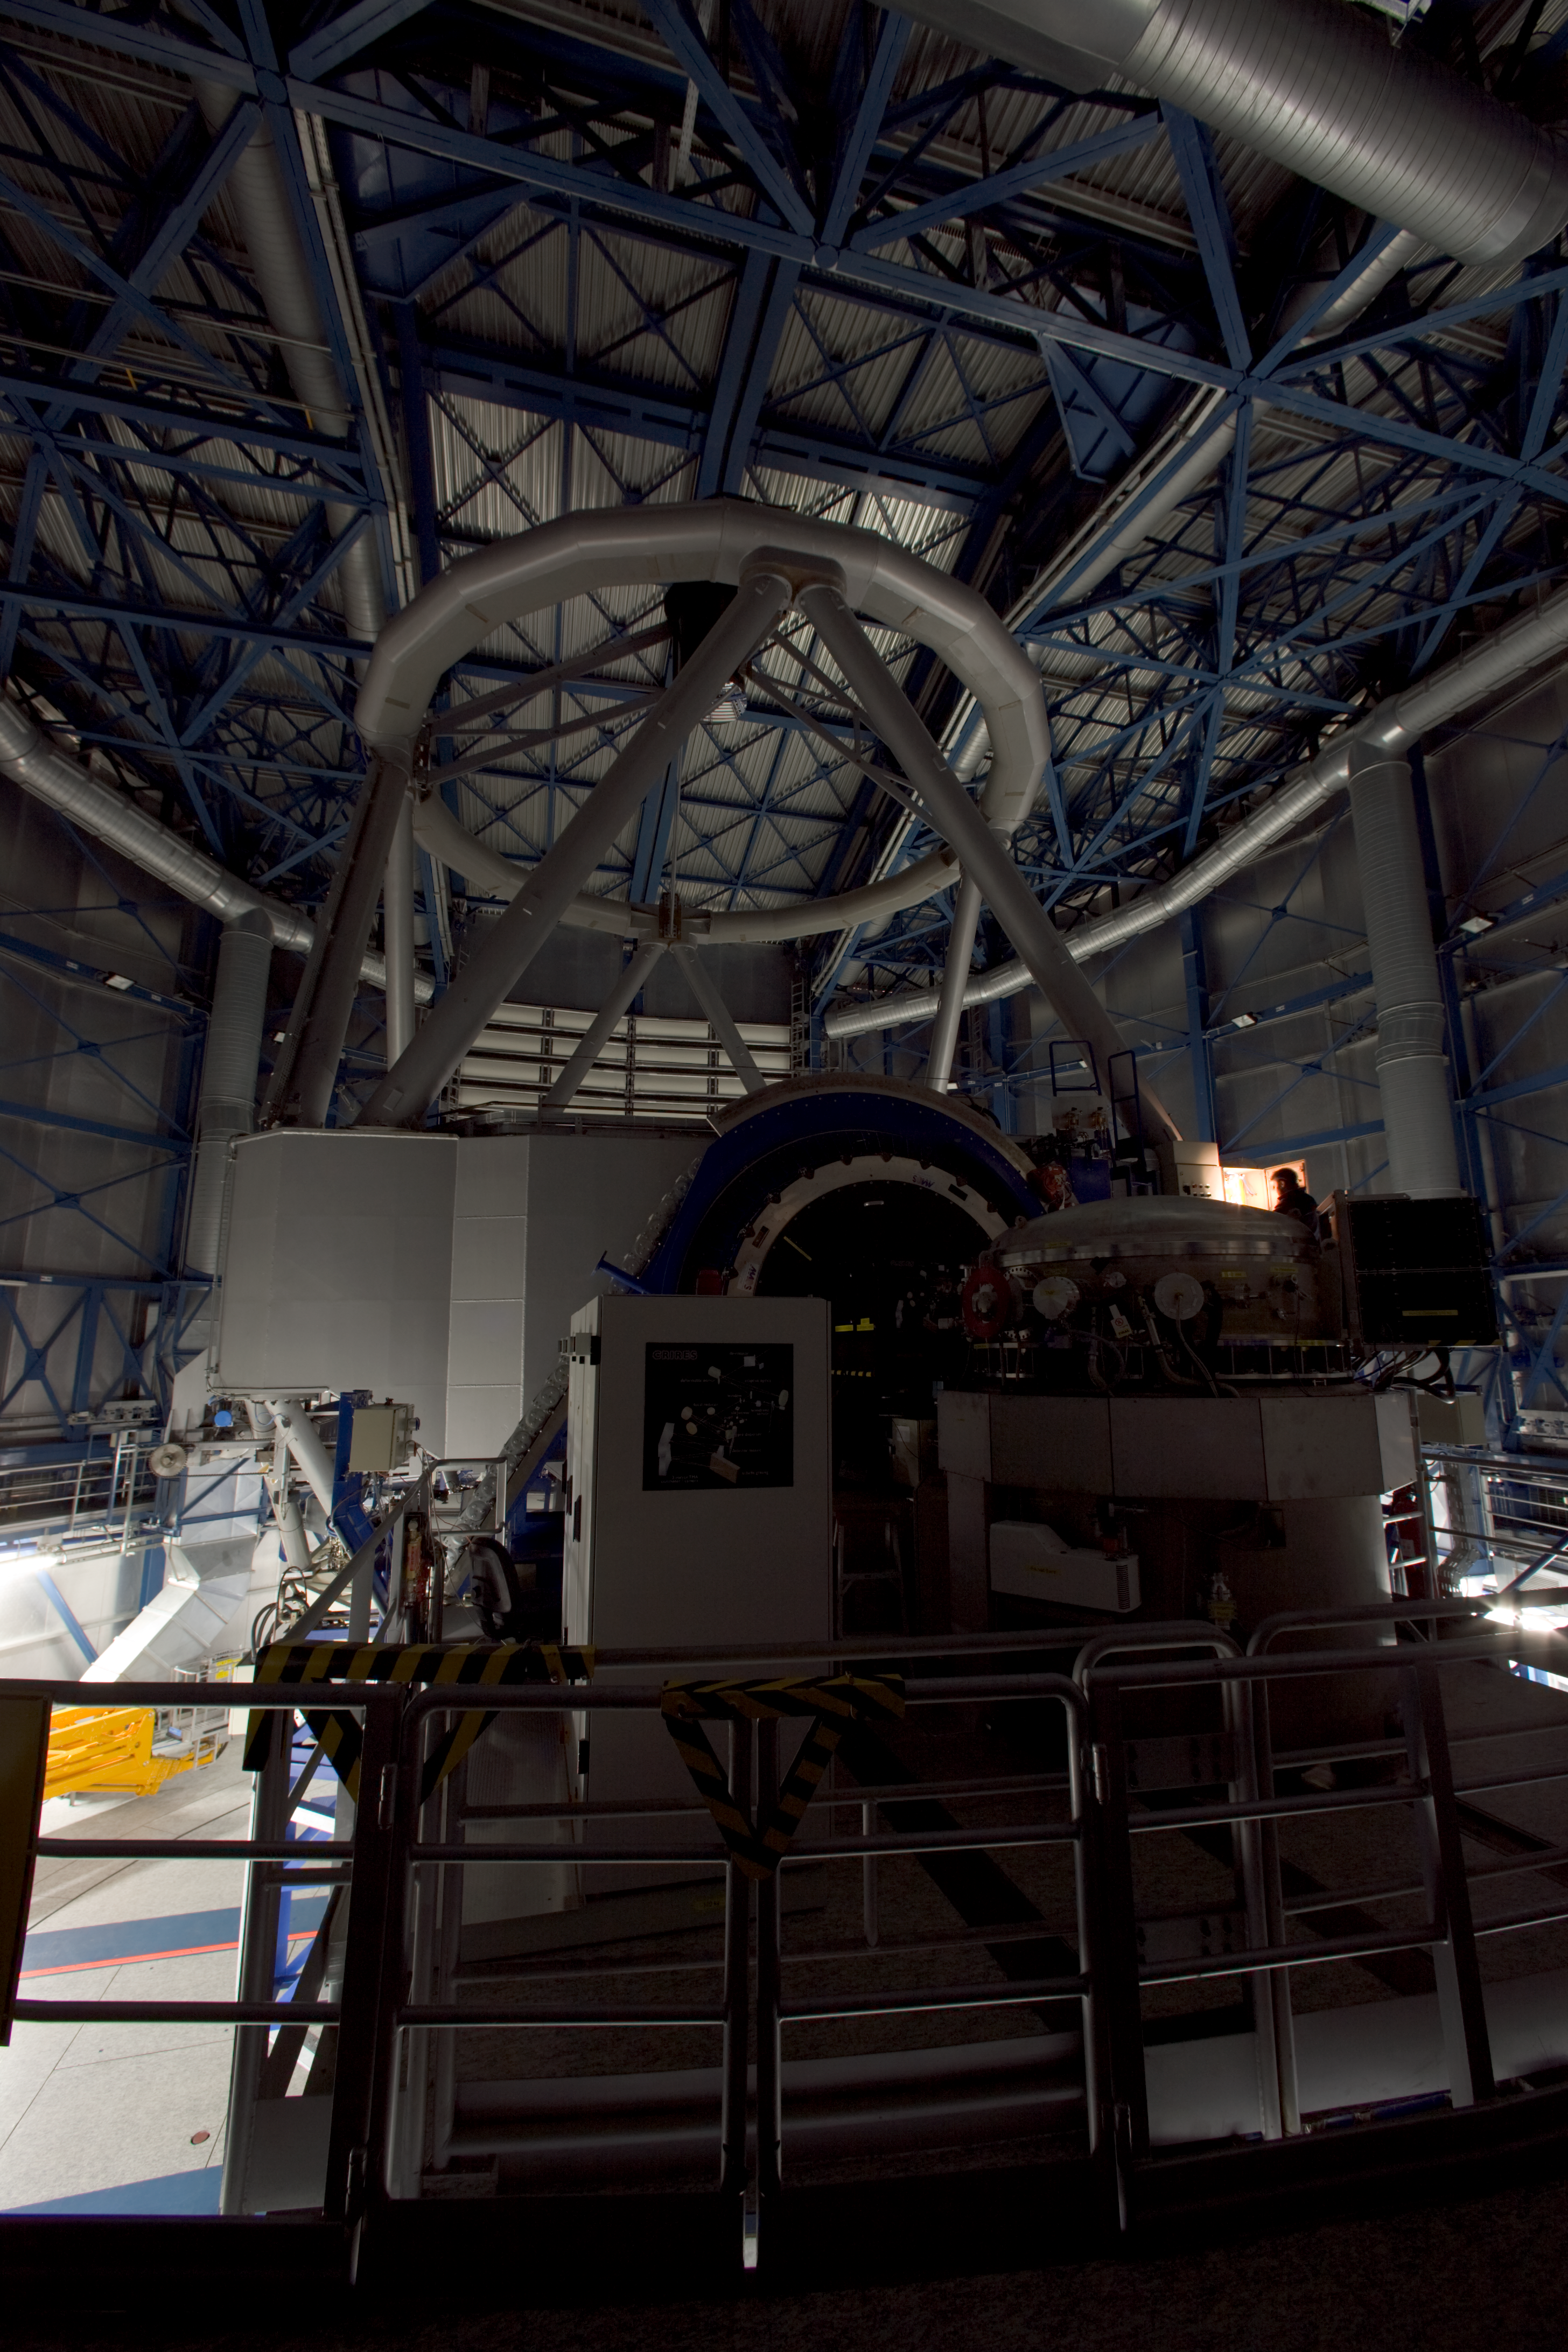

Daytime operation of a VLT, Jan 2007

During daytime the data obtained in previous night is being calibrated. For this operation the lighting of the telescope enclosure is partly dimmed. To the right, a technician already checks the telescope for the coming night.

Credit: ESO/H.H.Heyer